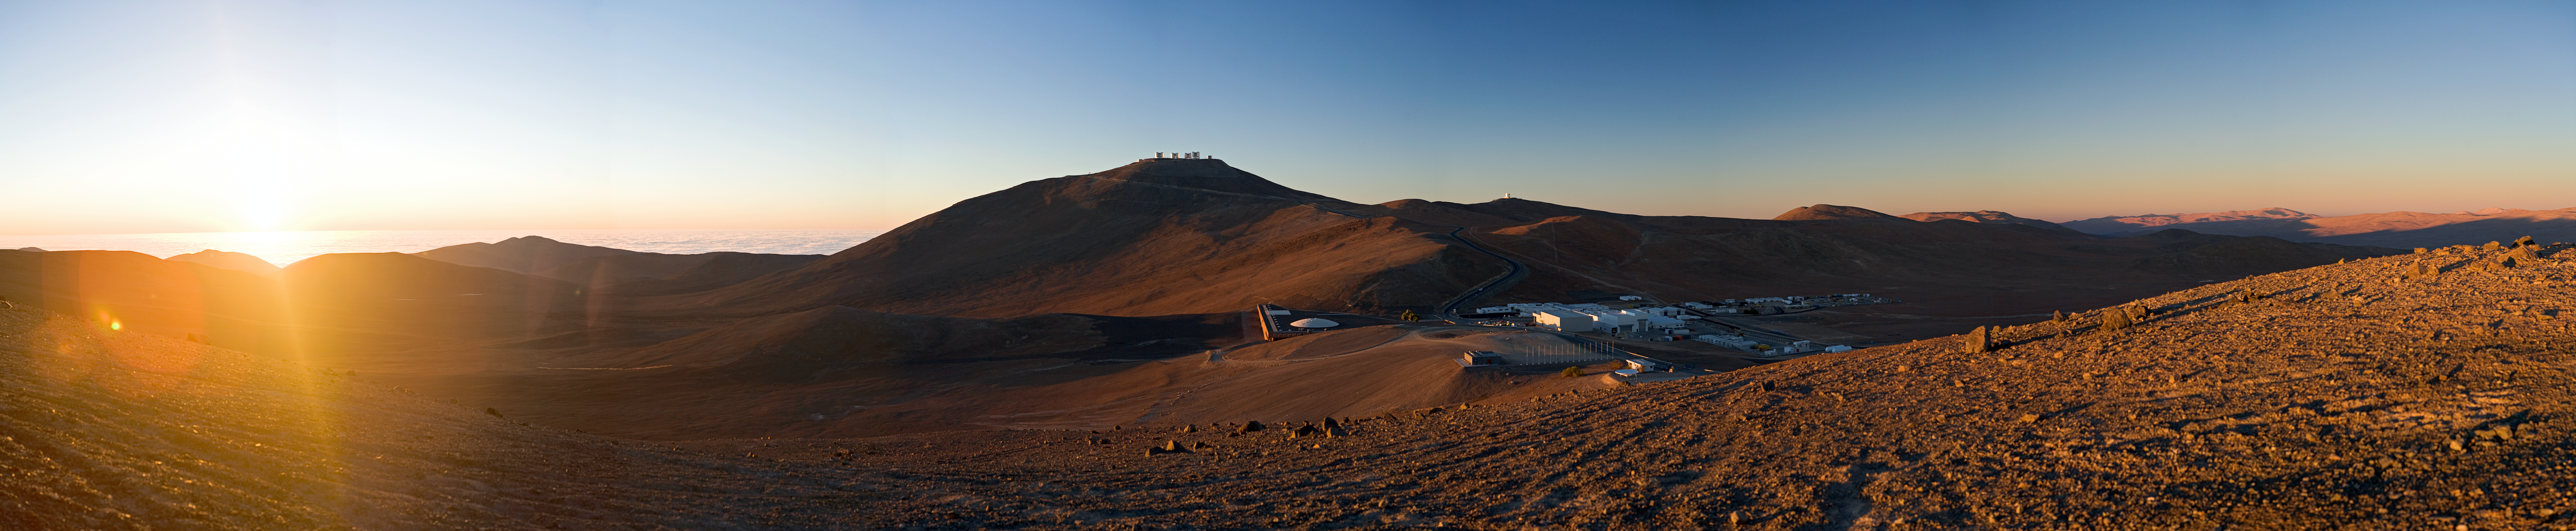

Sunset over Paranal *

The Sun is about to set over the Pacific Ocean, and the Mars-like landscape around Paranal Observatory is lit by warm colours. The telescopes are opening, engineers and technicians are finishing their day of work, while astronomers and instrument operators are preparing for a night of observations. The ESO Very Large Telescope (VLT) is atop the 2600-metres peak of Cerro Paranal, in the centre of this panoramic image. Below, on the right, the Residencia and other facilities of the base camp are visible. The coast, only 12 km away from the observatory in the direction of the setting Sun, is covered by clouds as usual.

An amazing 360 degree interactive virtual tour like this stunning panorama is also available.

Credit: ESO